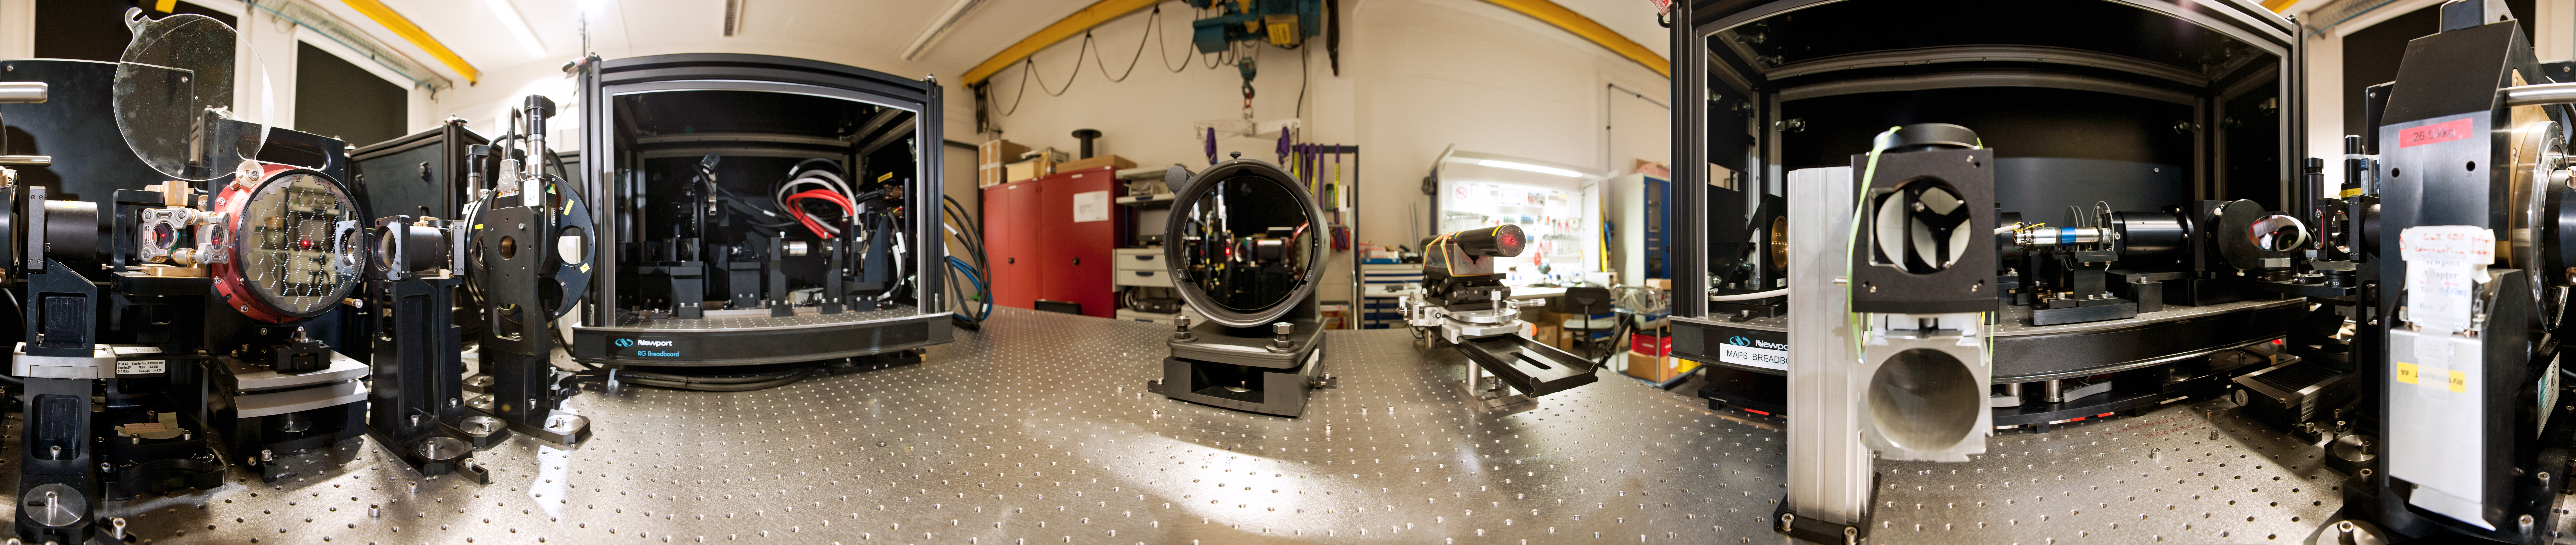

The Active Phasing Experiment for the ELT

A 360 degree panorama view of the Active Phasing Experiment (APE), at ESO’s Headquarters in Garching. APE is designed to test technologies for accurate alignment of the segmented mirror of the forthcoming Extremely Large Telescope (ELT), by testing them on the existing Very Large Telescope (VLT).

Credit: ESO